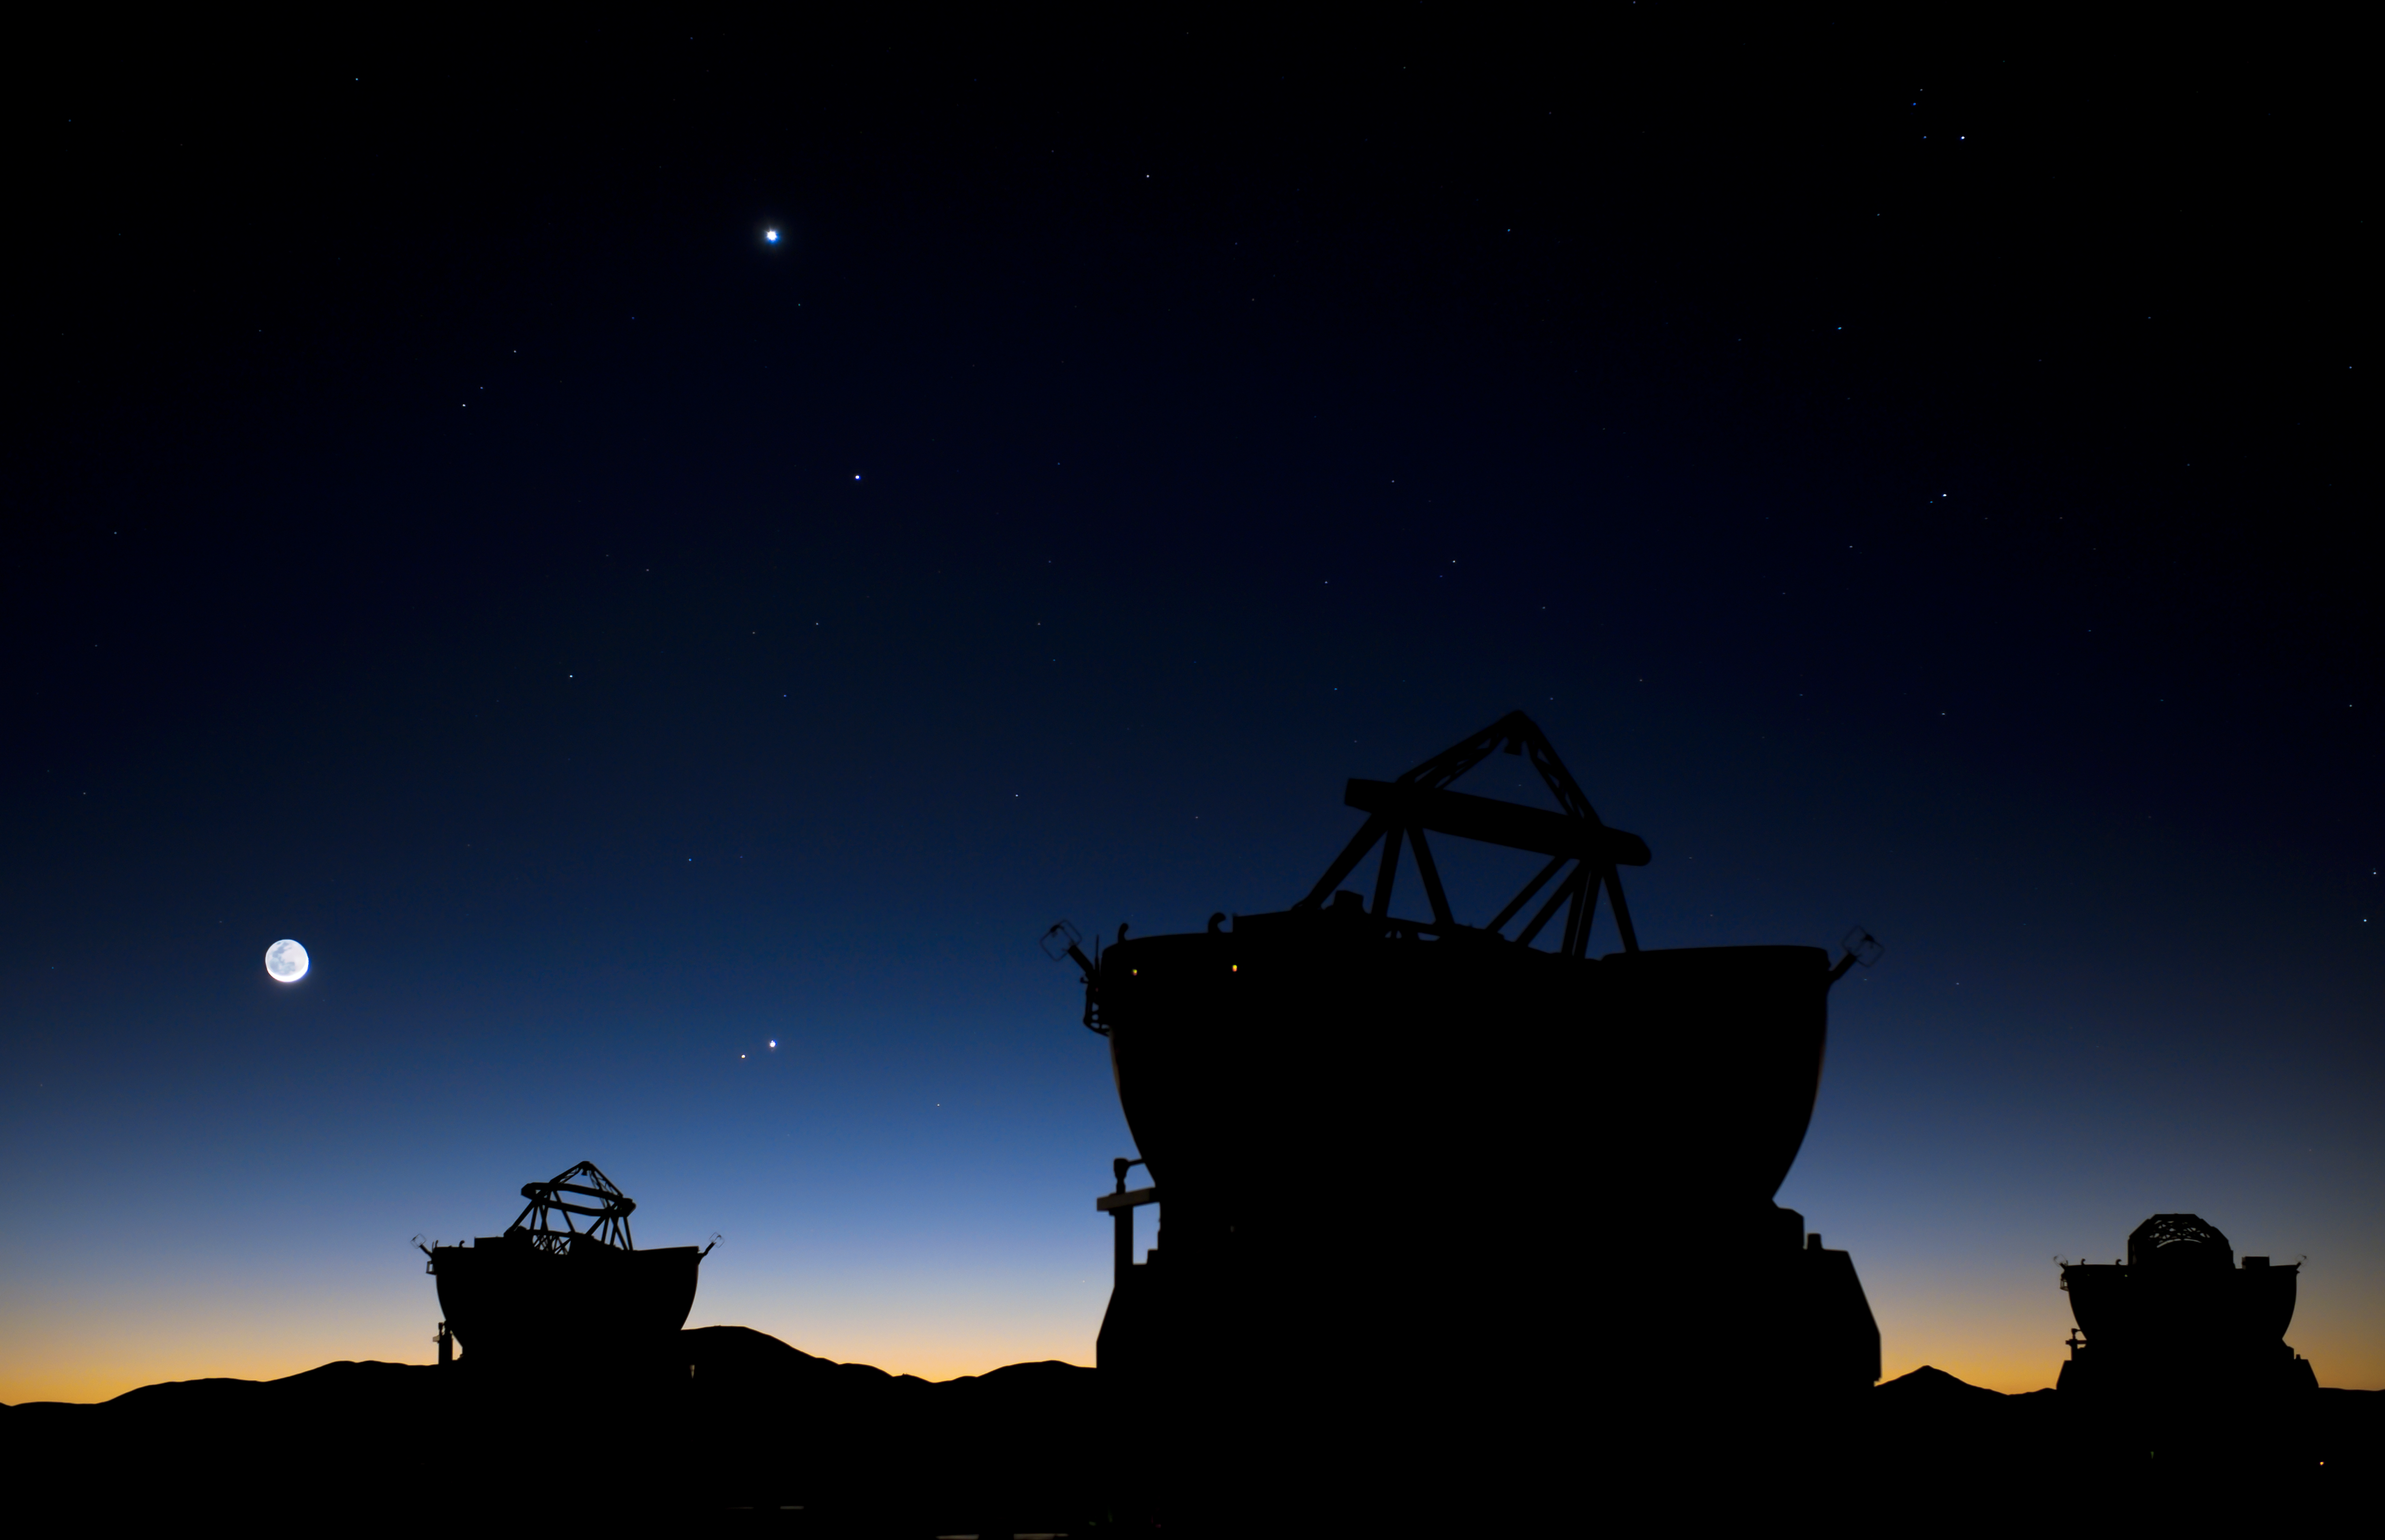

Planetary conjunction over Paranal

Read more on: http://www.eso.org/public/images/potw1118a/

Credit: G.Hüdepohl (atacamaphoto.com)/ESO